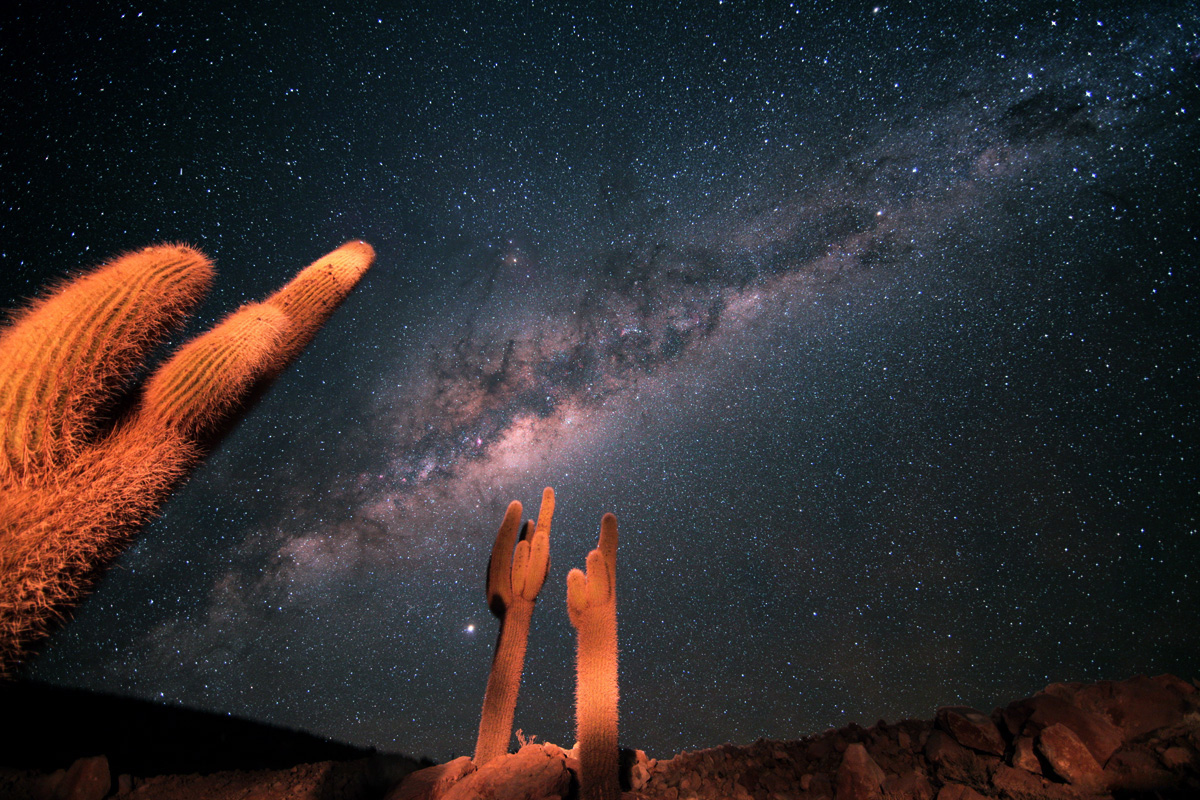

Cardón

Between 2,600 and 3,800 meters, there is a beautiful cactus called Cardón (Echinopsis atacamensis). It is a tall and robust cactus, the wood of which is used by locals in construction, carpentry and crafts.

Credit: S. Guisard (ESO)